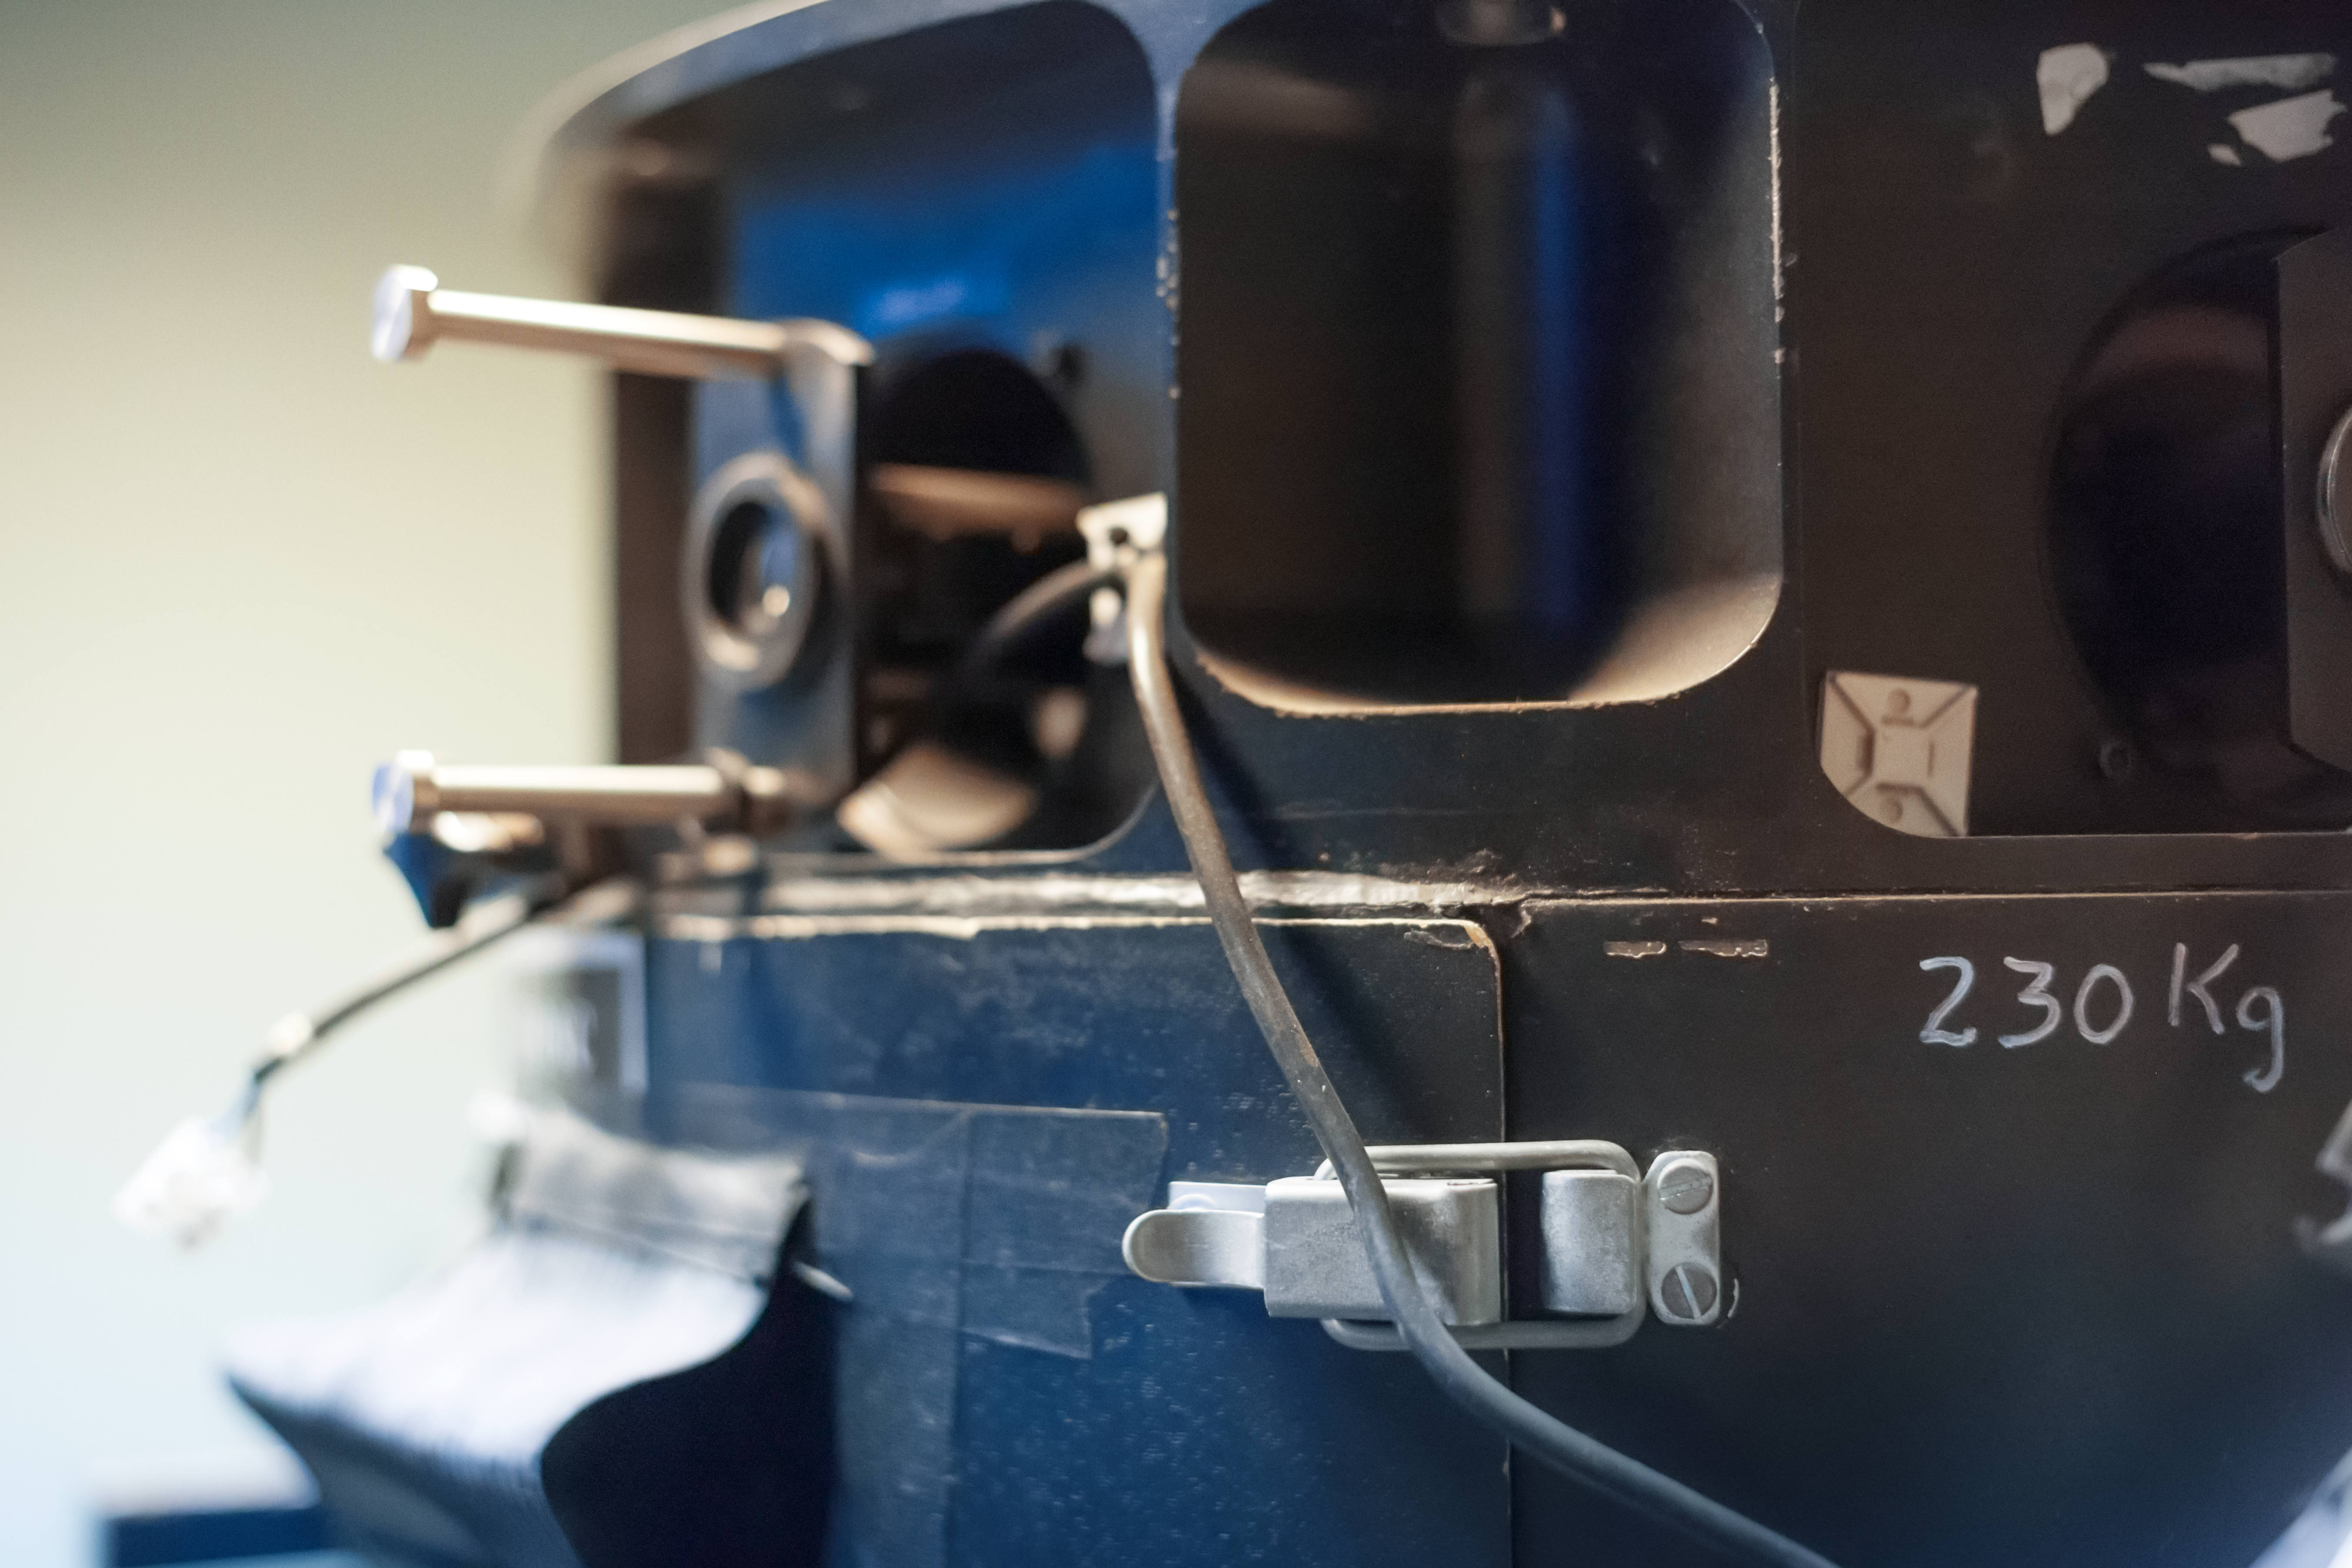

EFOSC bringing us into focus

Detail of the decomissioned EFOSC instrument for low resolution spectroscopy and imaging at the La Silla Observatory. Predecessor of the EFOSC2.

Credit: ESO